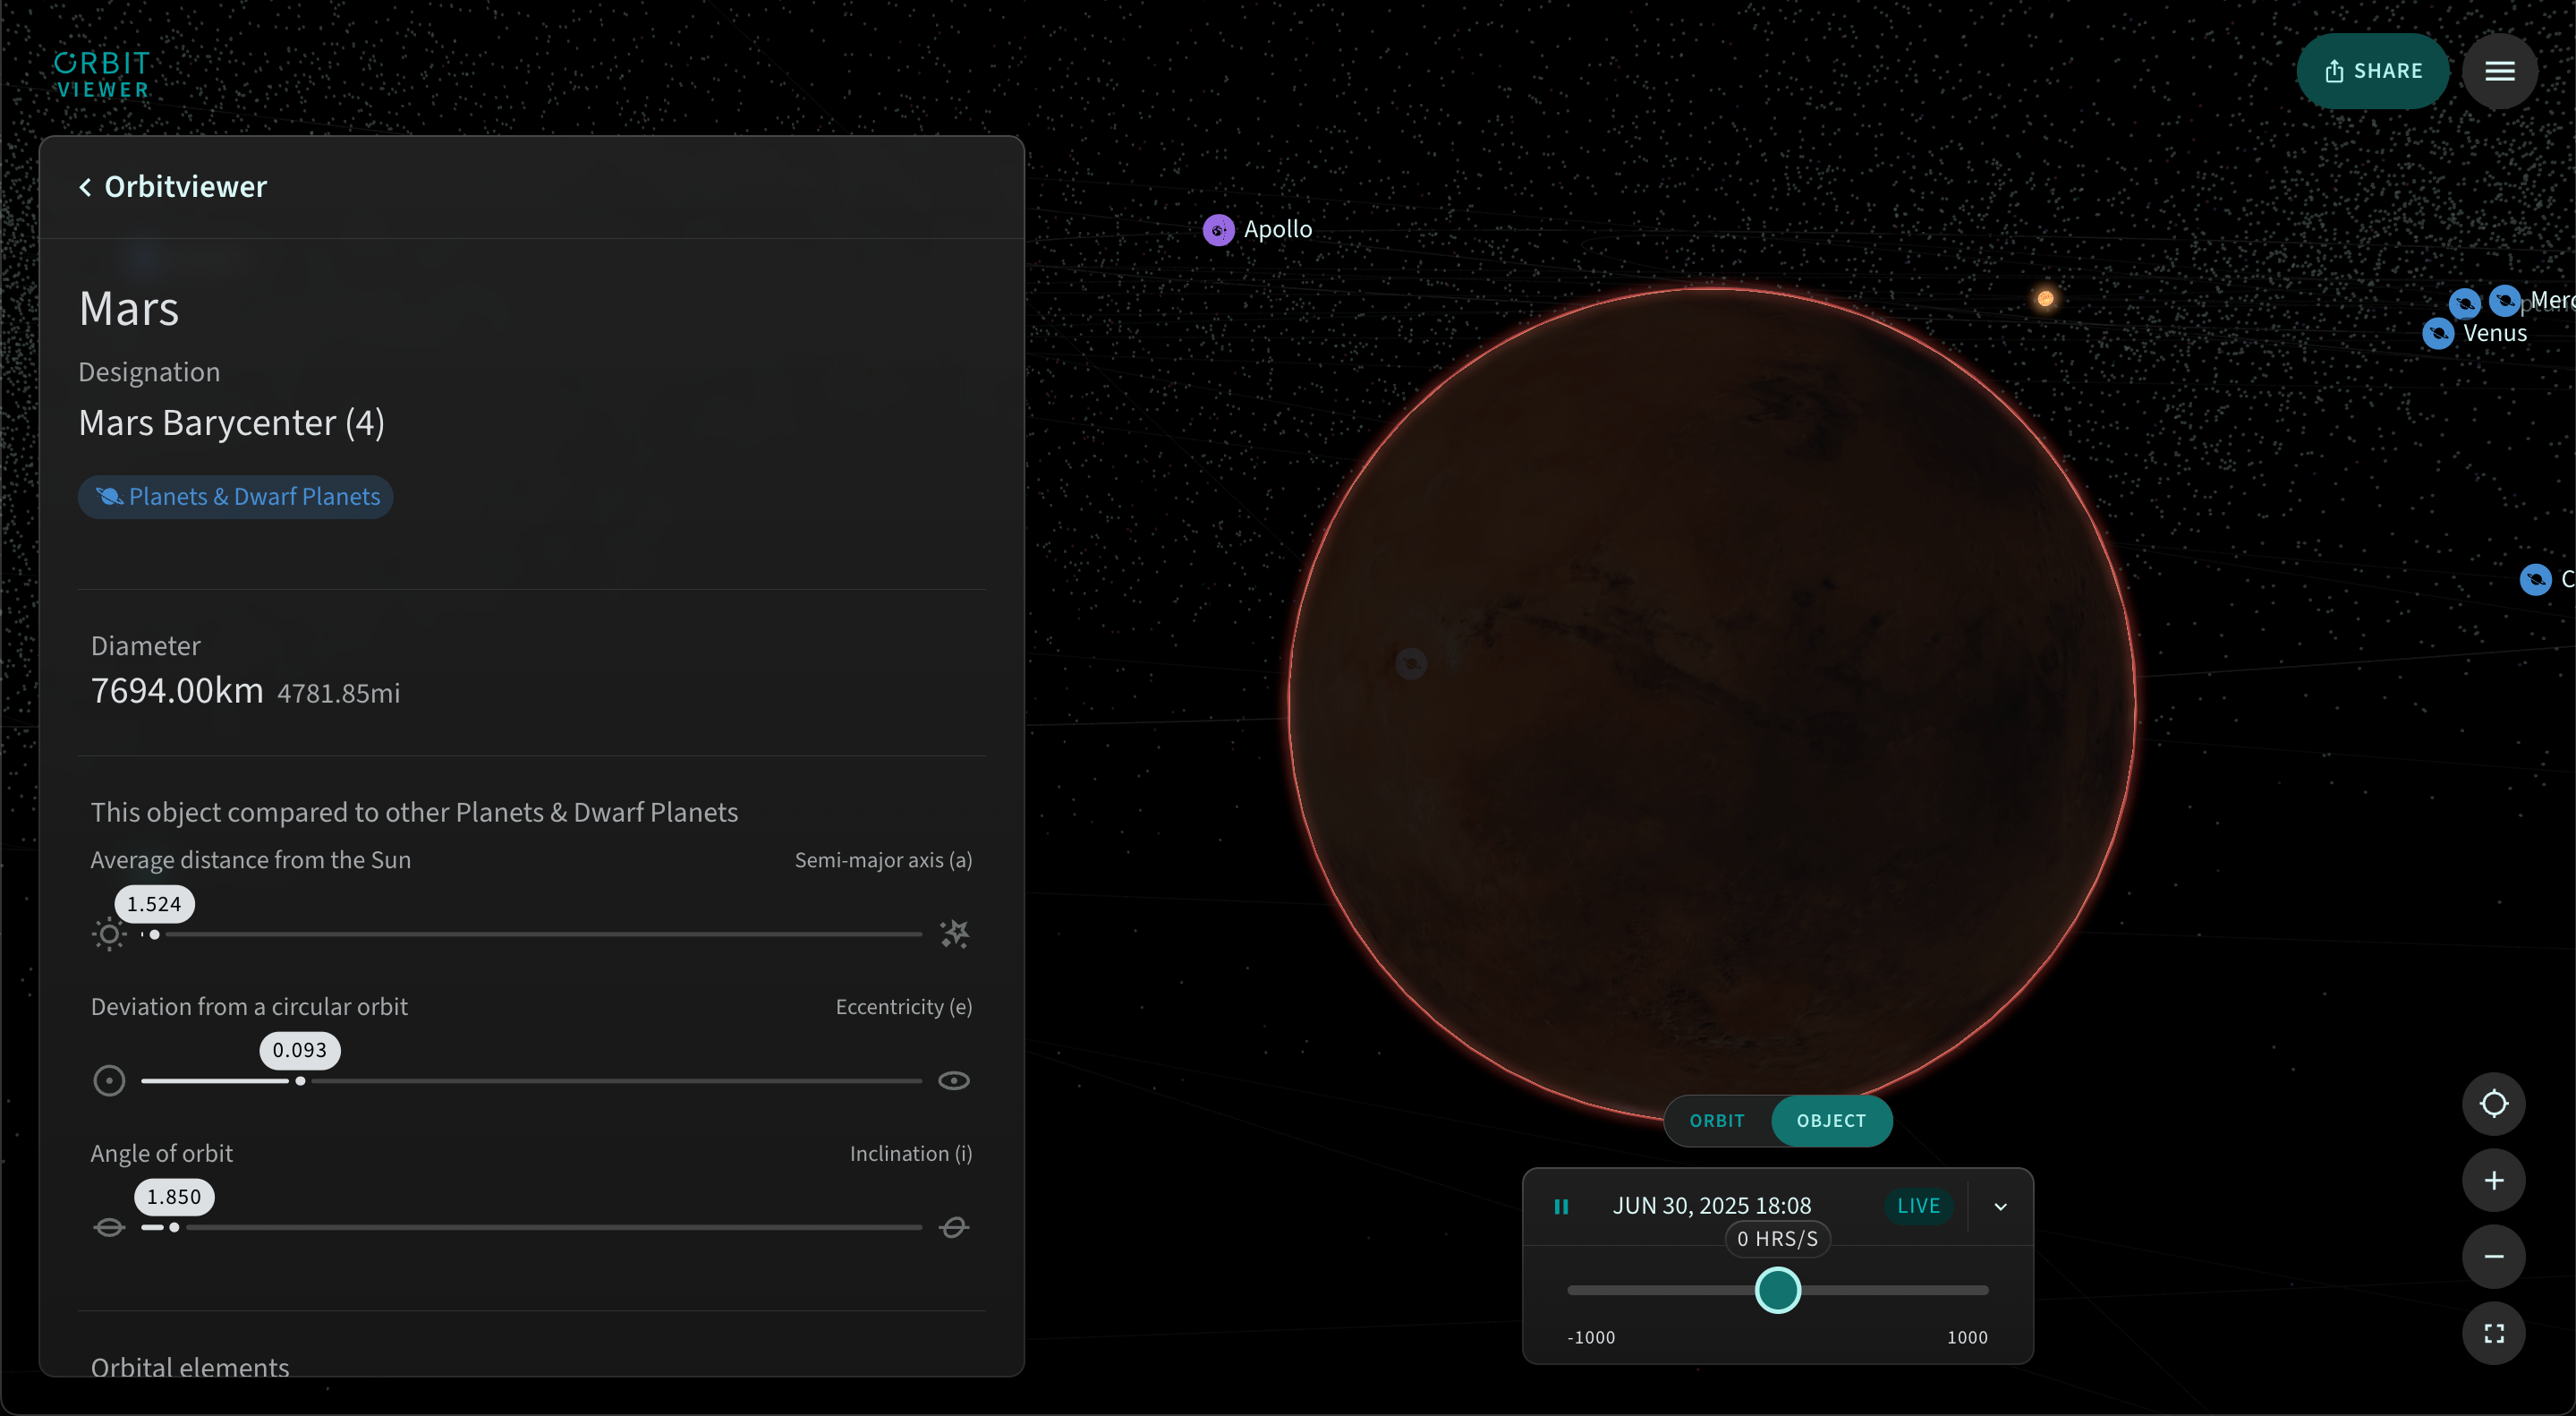

Orbitviewer Planet Details

Access detailed information about the planets in our Solar System using Orbitviewer, a groundbreaking new web app developed by NSF–DOE Vera C. Rubin Observatory that brings the dynamic movement of objects in our Solar System to life.

Credit: RubinObs/NOIRLab/NSF/AURA